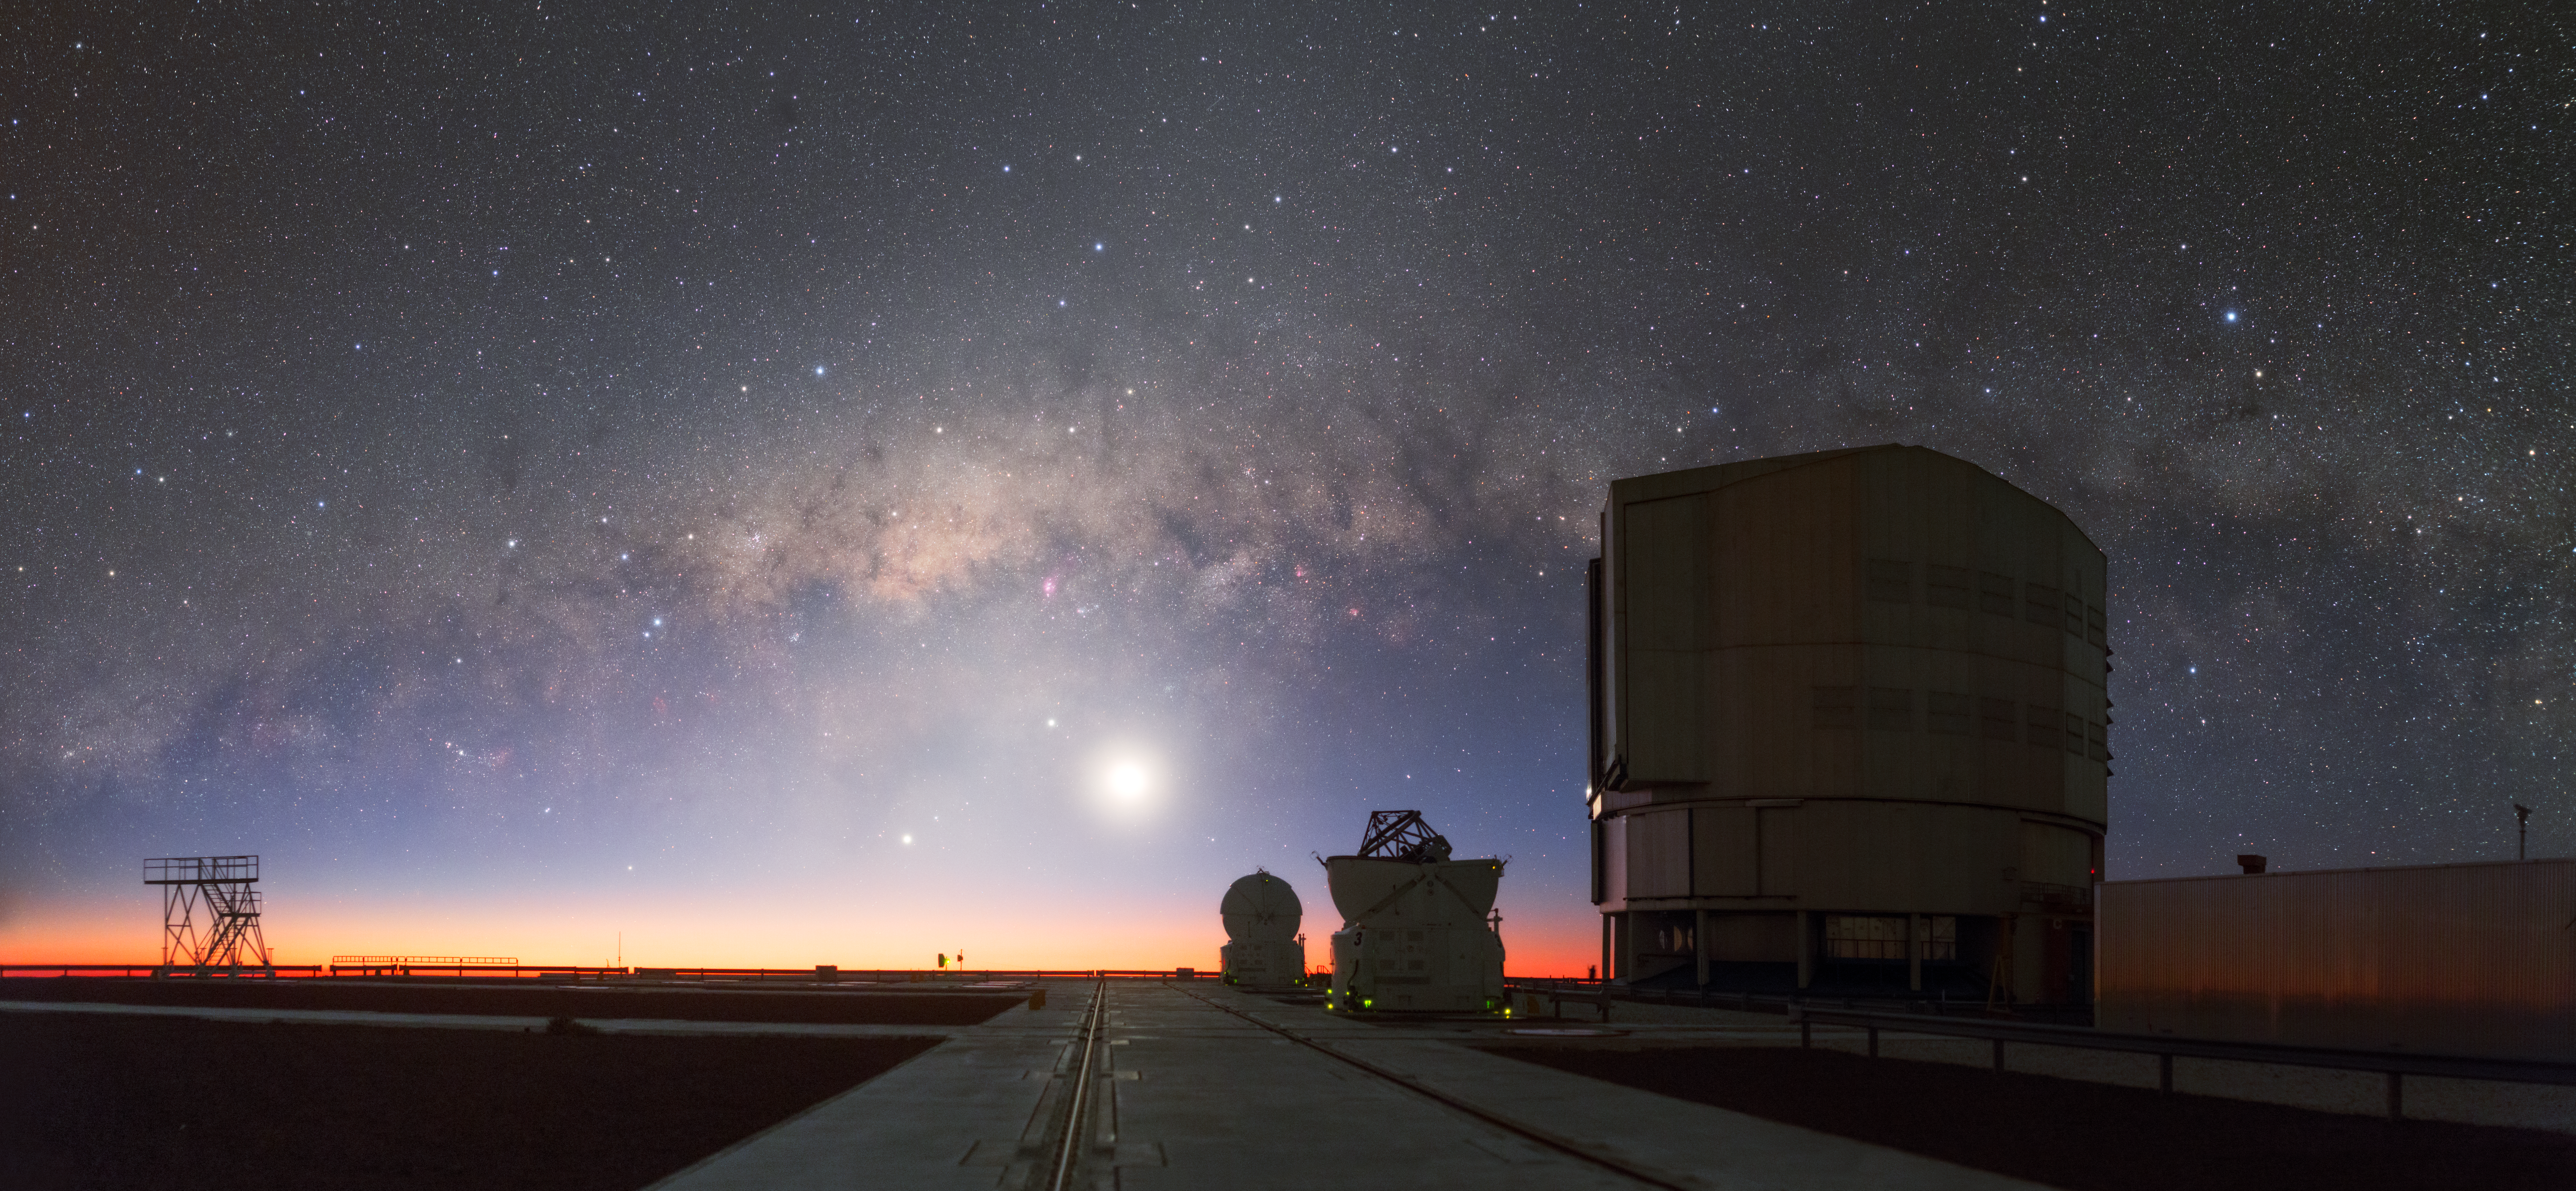

Splitting the sky

This photograph, taken by ESO Photo Ambassador Petr Horálek, looks west from ESO’s Paranal Observatory in Chile.

The bright object at the centre of the frame is the Moon — slightly to its upper left is the ringed planet Saturn, while rocky Mercury sits to the lower left. Saturn and Mercury in conjunction can be difficult to see with the naked eye from some latitudes, but this breathtaking image captures them beautifully, despite the relatively bright light from the nearby Moon. The dusty Milky Way appears to split the sky horizontally, with a star-studded night view above and the last signs of the Sun lingering below. Many famous nebulae are visible across this cosmic curtain, such as the Lagoon Nebula, Cat’s Paw Nebula, and Trifid Nebula.

The individual telescopes in this image together make up ESO’s Very Large Telescope (VLT), the world’s most advanced optical and infrared observatory. The VLT consists of four large Unit Telescopes, each with a mirror 8.2 metres across, and four smaller Auxiliary Telescopes, with mirrors 1.8 metres in diameter.

Credit: P. Horálek/ESO